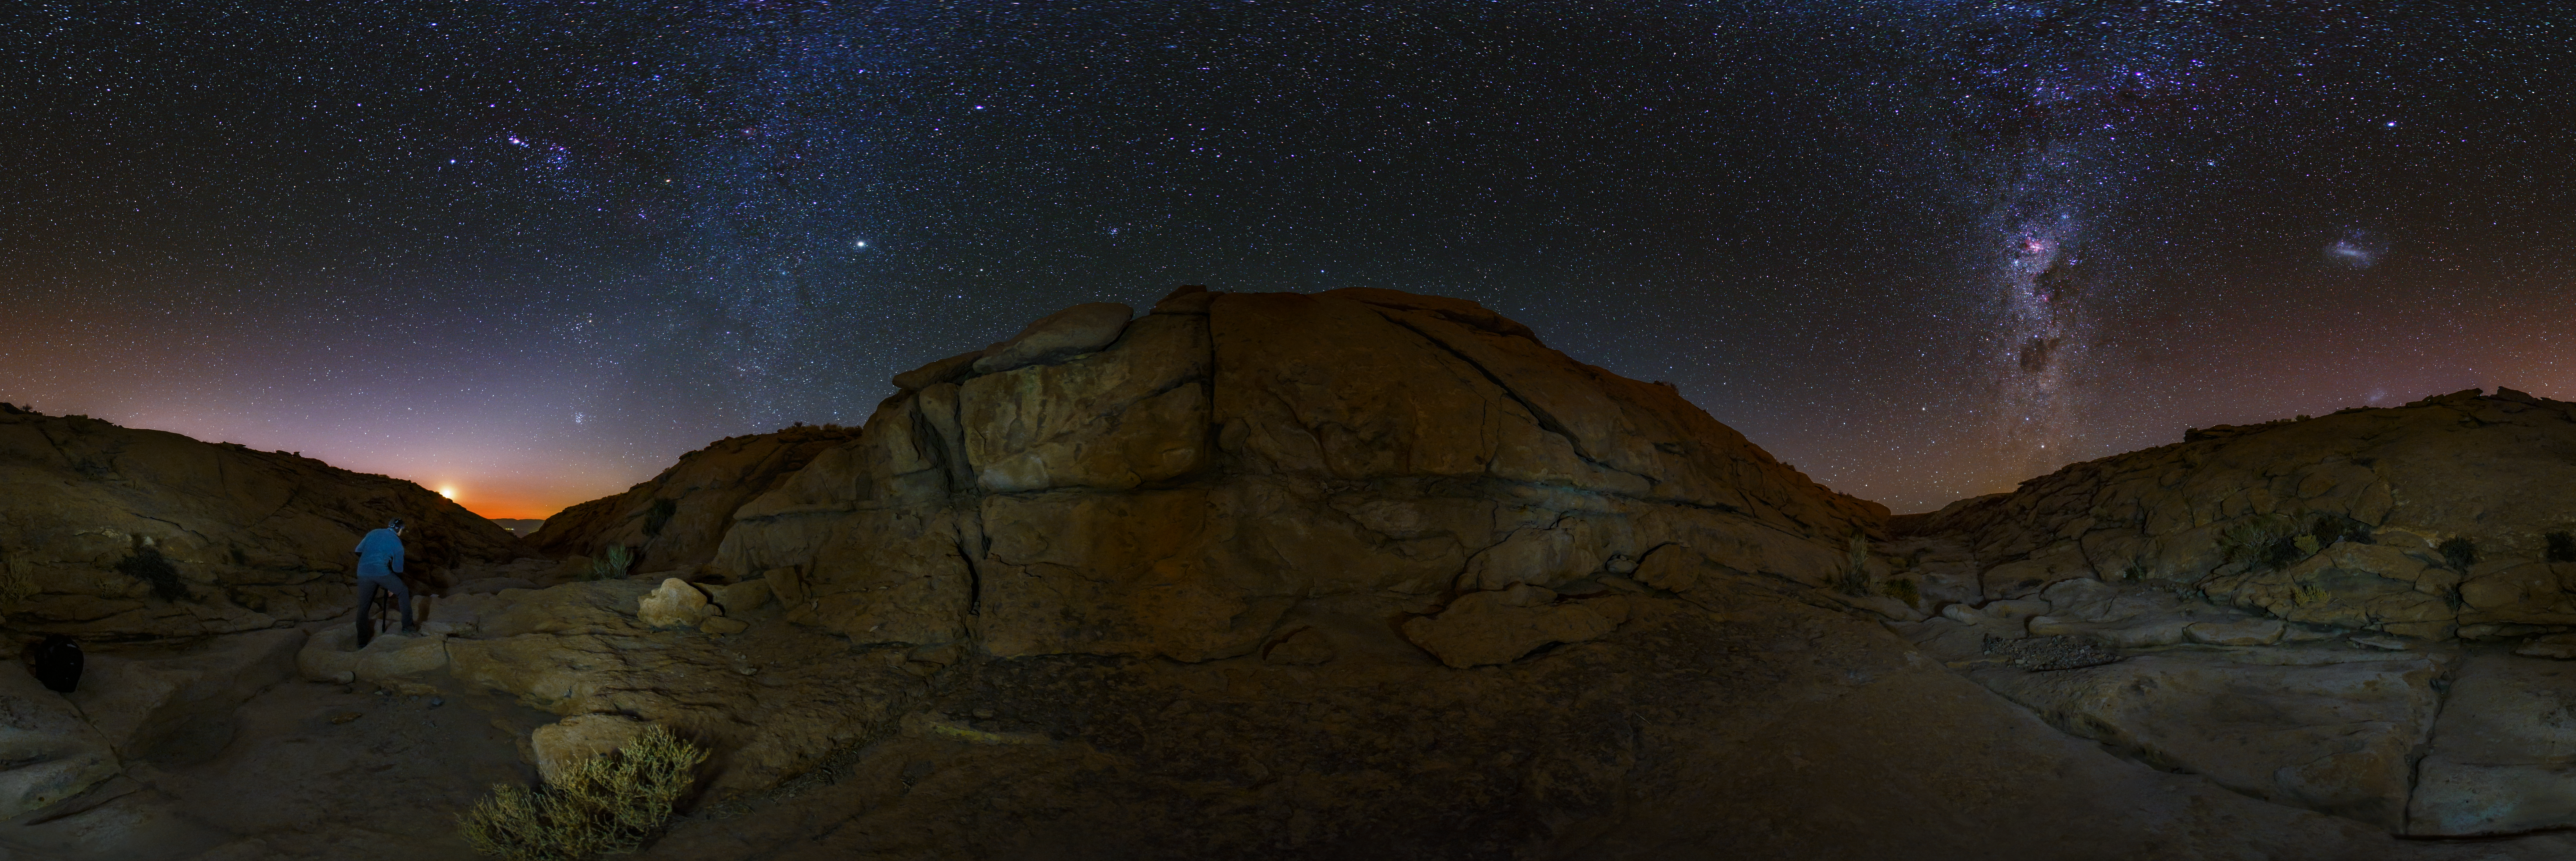

Atacama night sky revealed

The Chilean night sky is revealed over the Atacama Desert, allowing for some stunning shots by our ESO photo ambassadors.

Credit: ESO/B.Tafreshi (twanight.org)